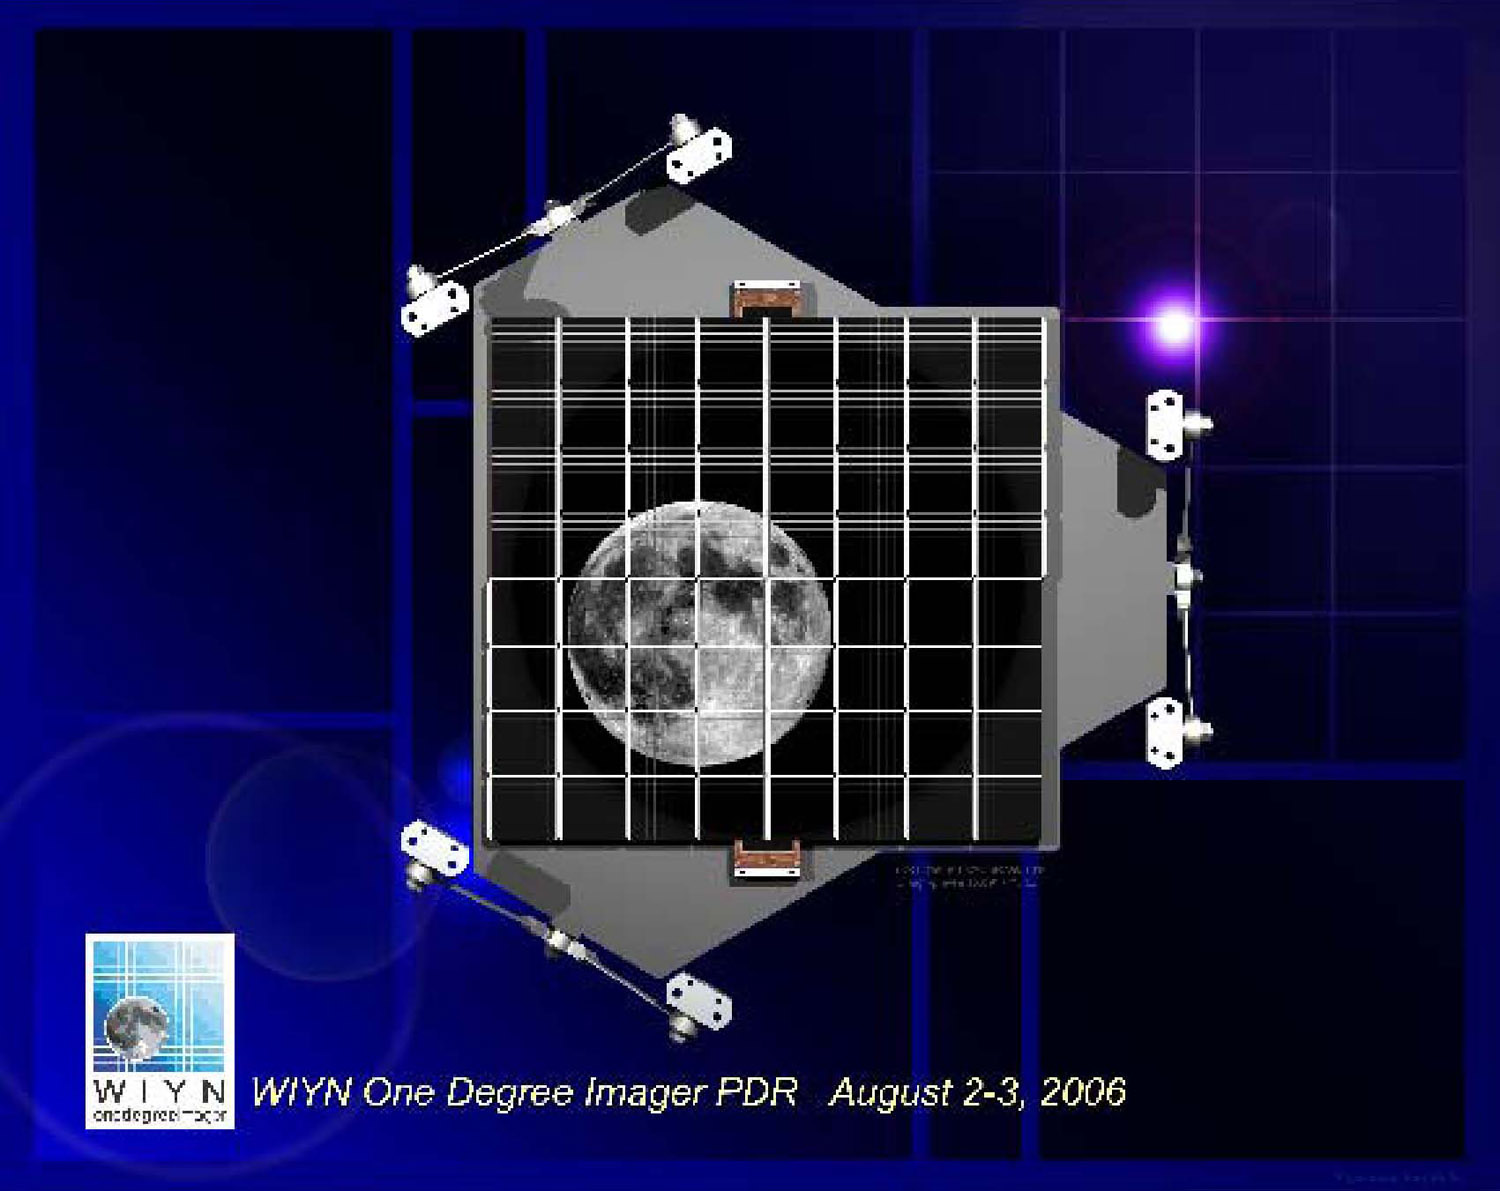

WIYN telescope to get innovative billion-pixel, $6.6 million camera

Credit: WIYN and NOAO/AURA/NSF